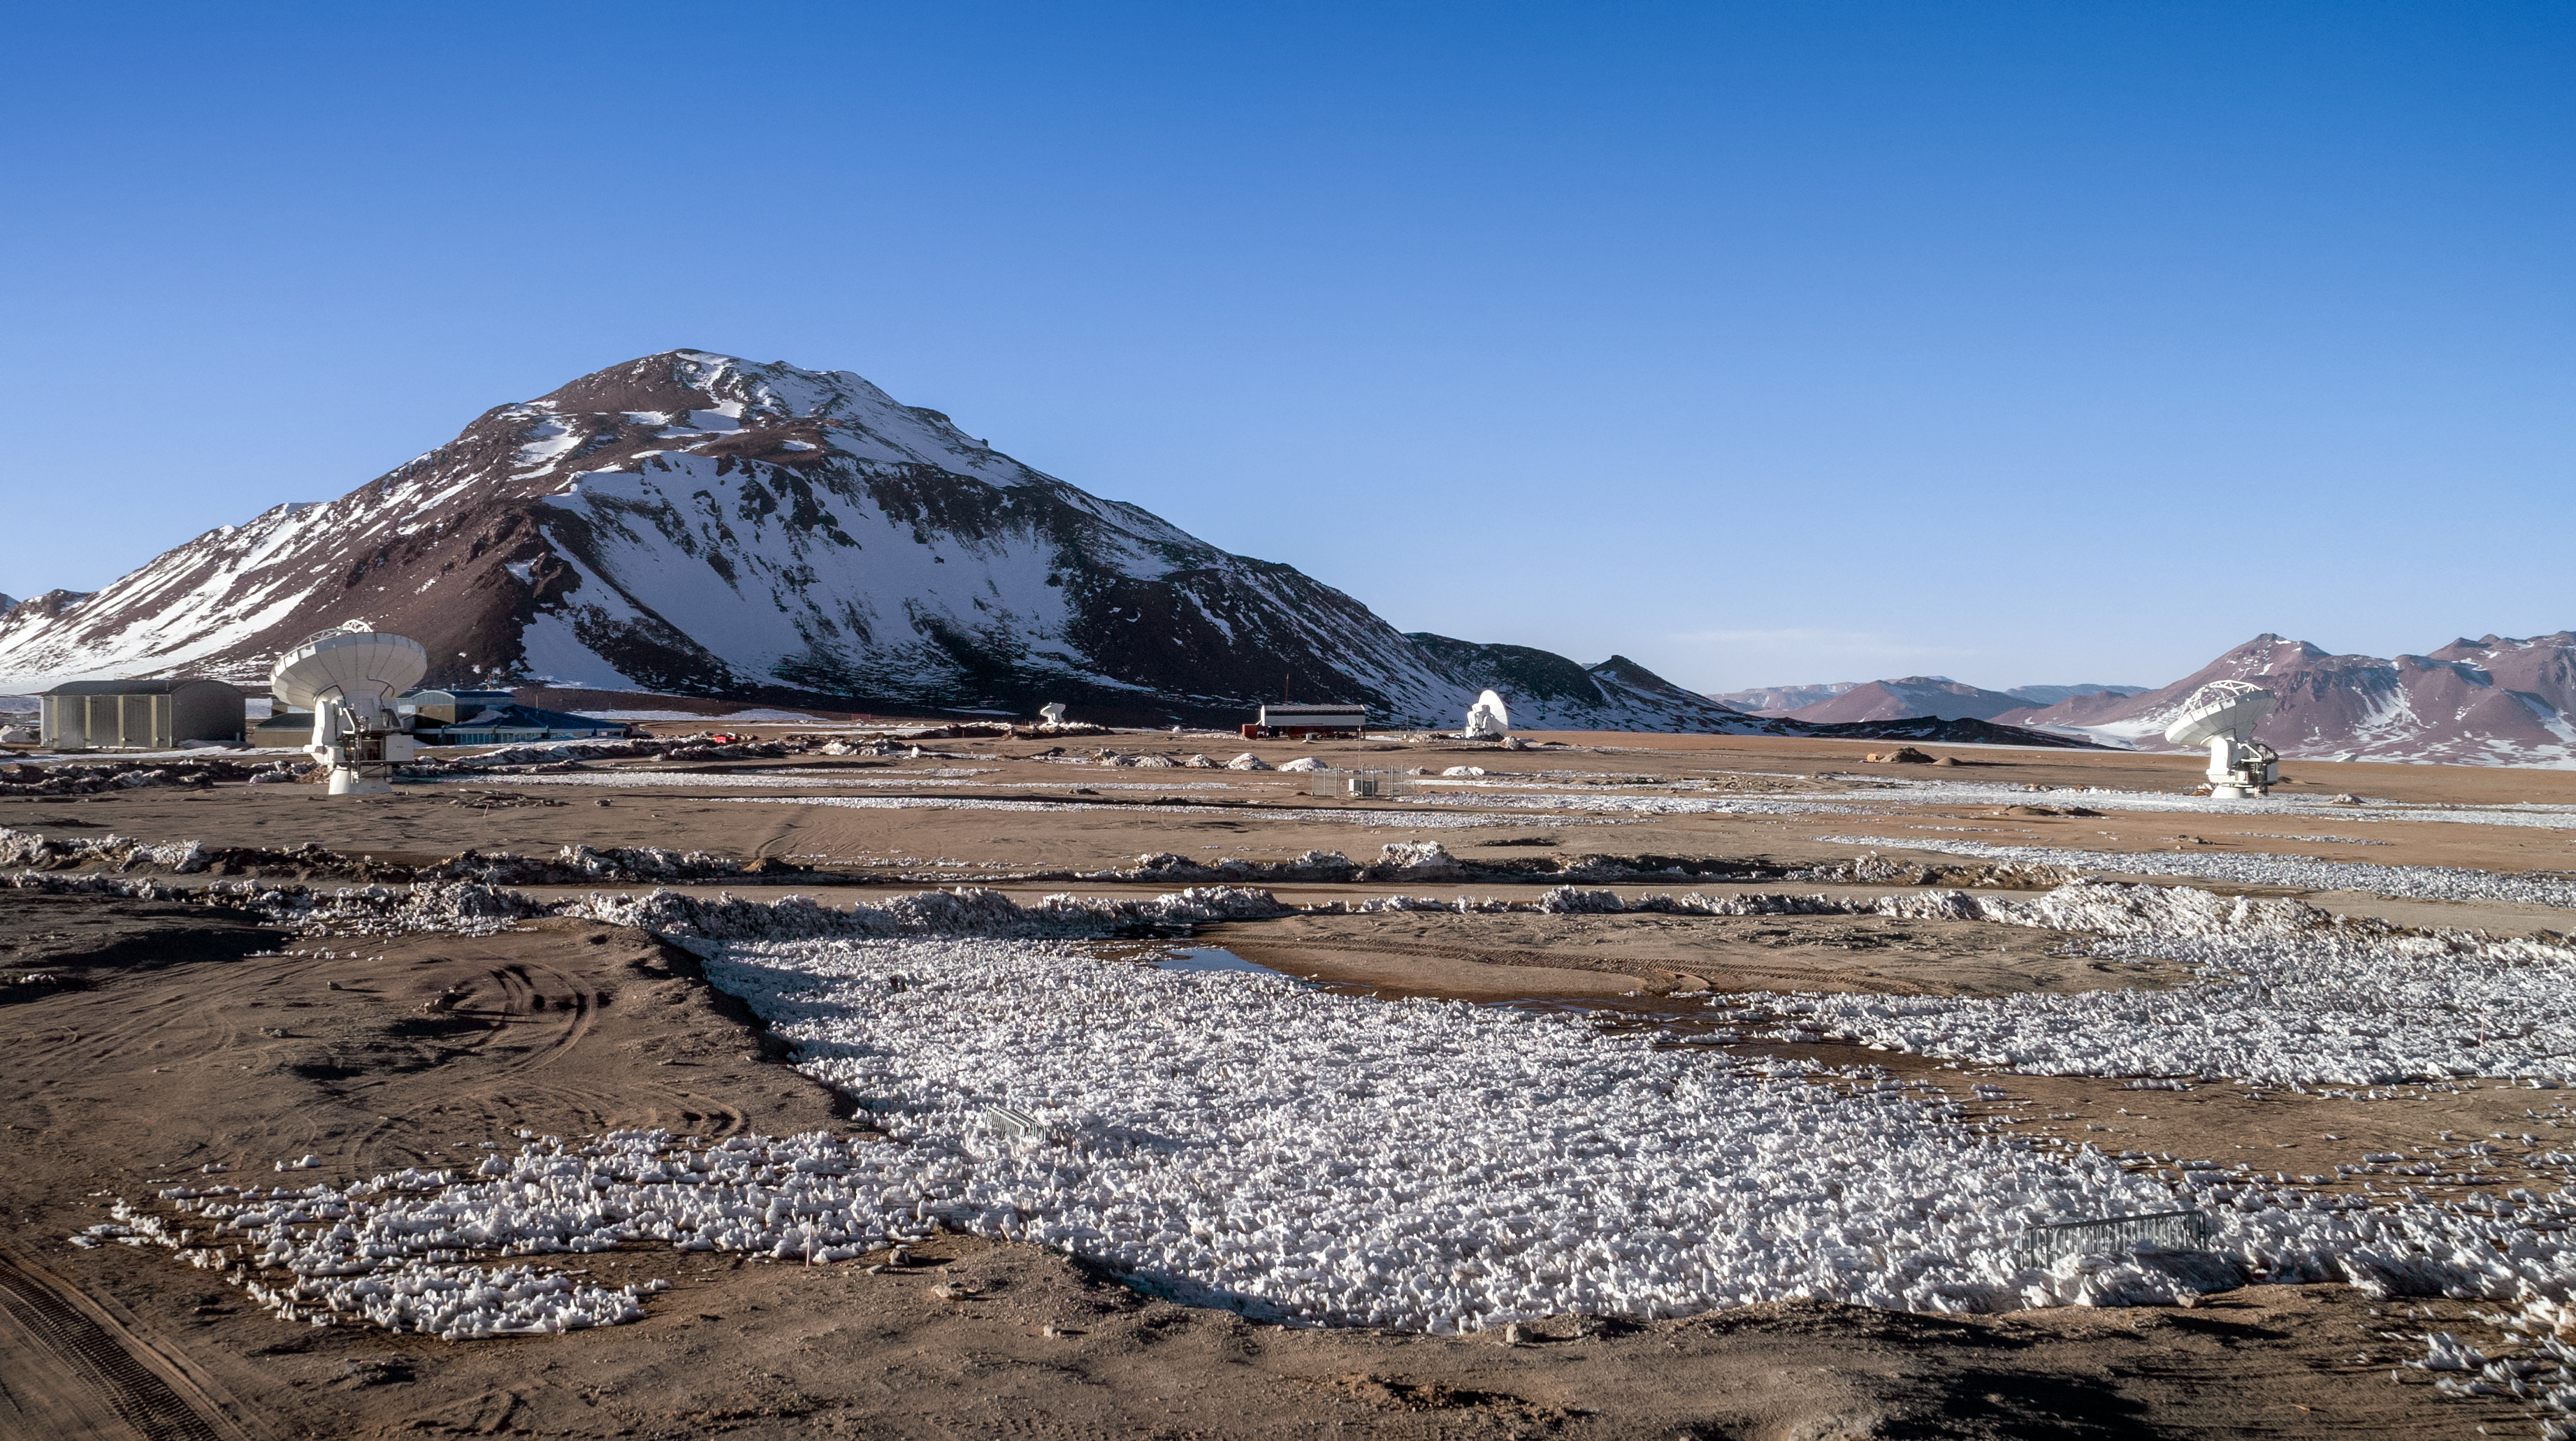

ALMA telescopes on the Chajnantor Plateau

The ALMA and APEX telescopes are situated on the breathtaking Chajnantor Plateau in the Chilean Andes, at an altitude of around 5000 metres above sea level. Chajnantor is the highest major observatory site in the world, and the atmosphere above the plateau is the driest in the world, with the exception of Antarctica.

Credit: ALMA (ESO/NAOJ/NRAO)